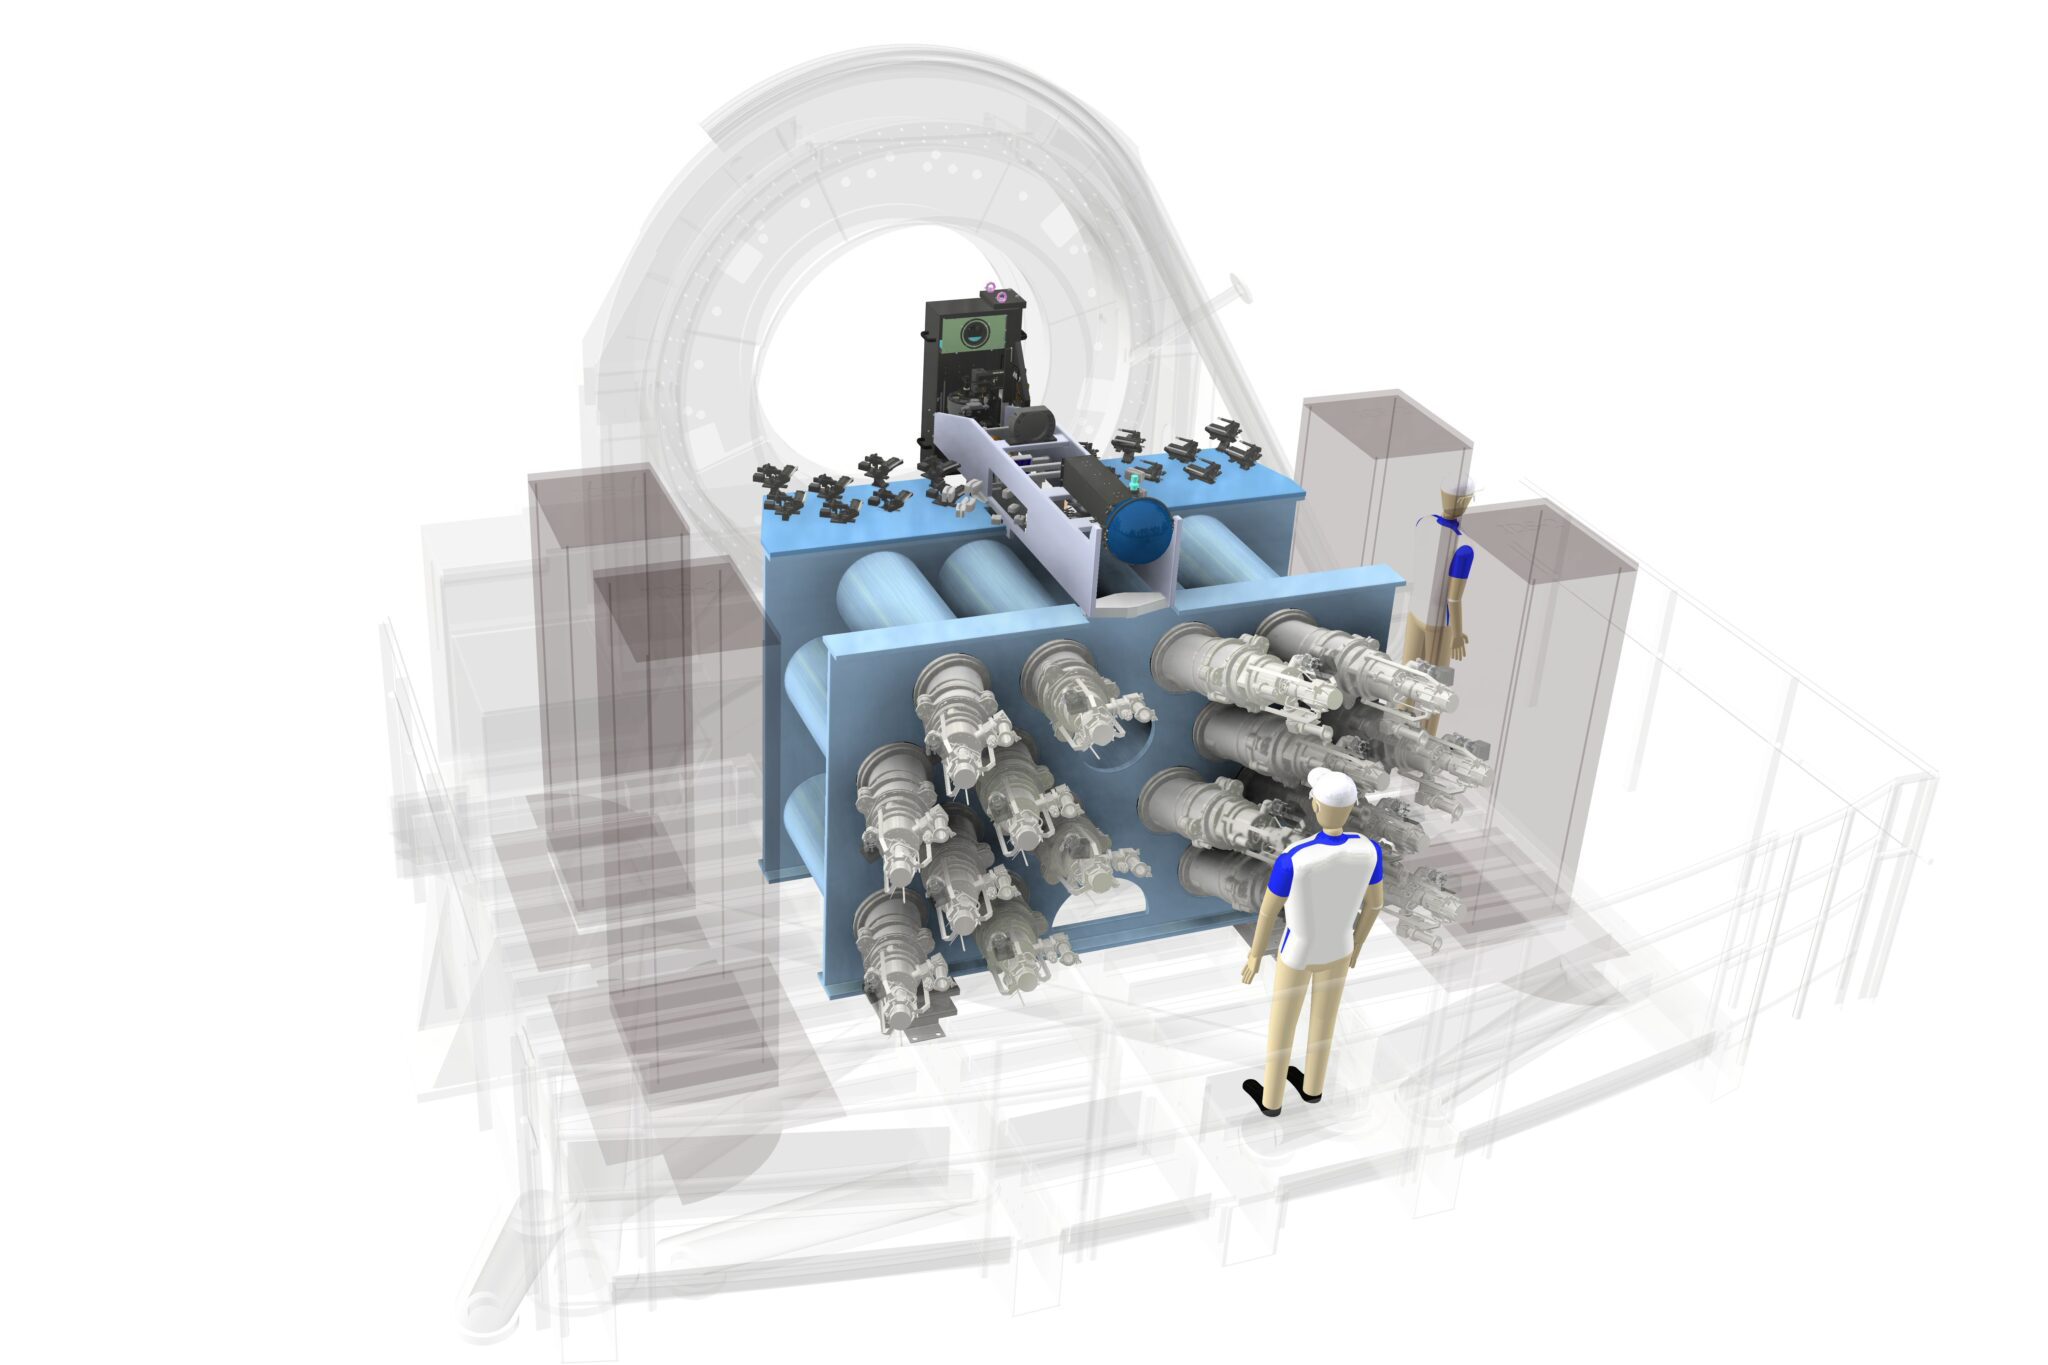

Blue Multi Unit Spectroscopic Explorer (BlueMUSE)

Artist's impression of the BlueMUSE instrument to be installed on ESO's Very Large Telescope (VLT).

Credit: BlueMUSE consortium